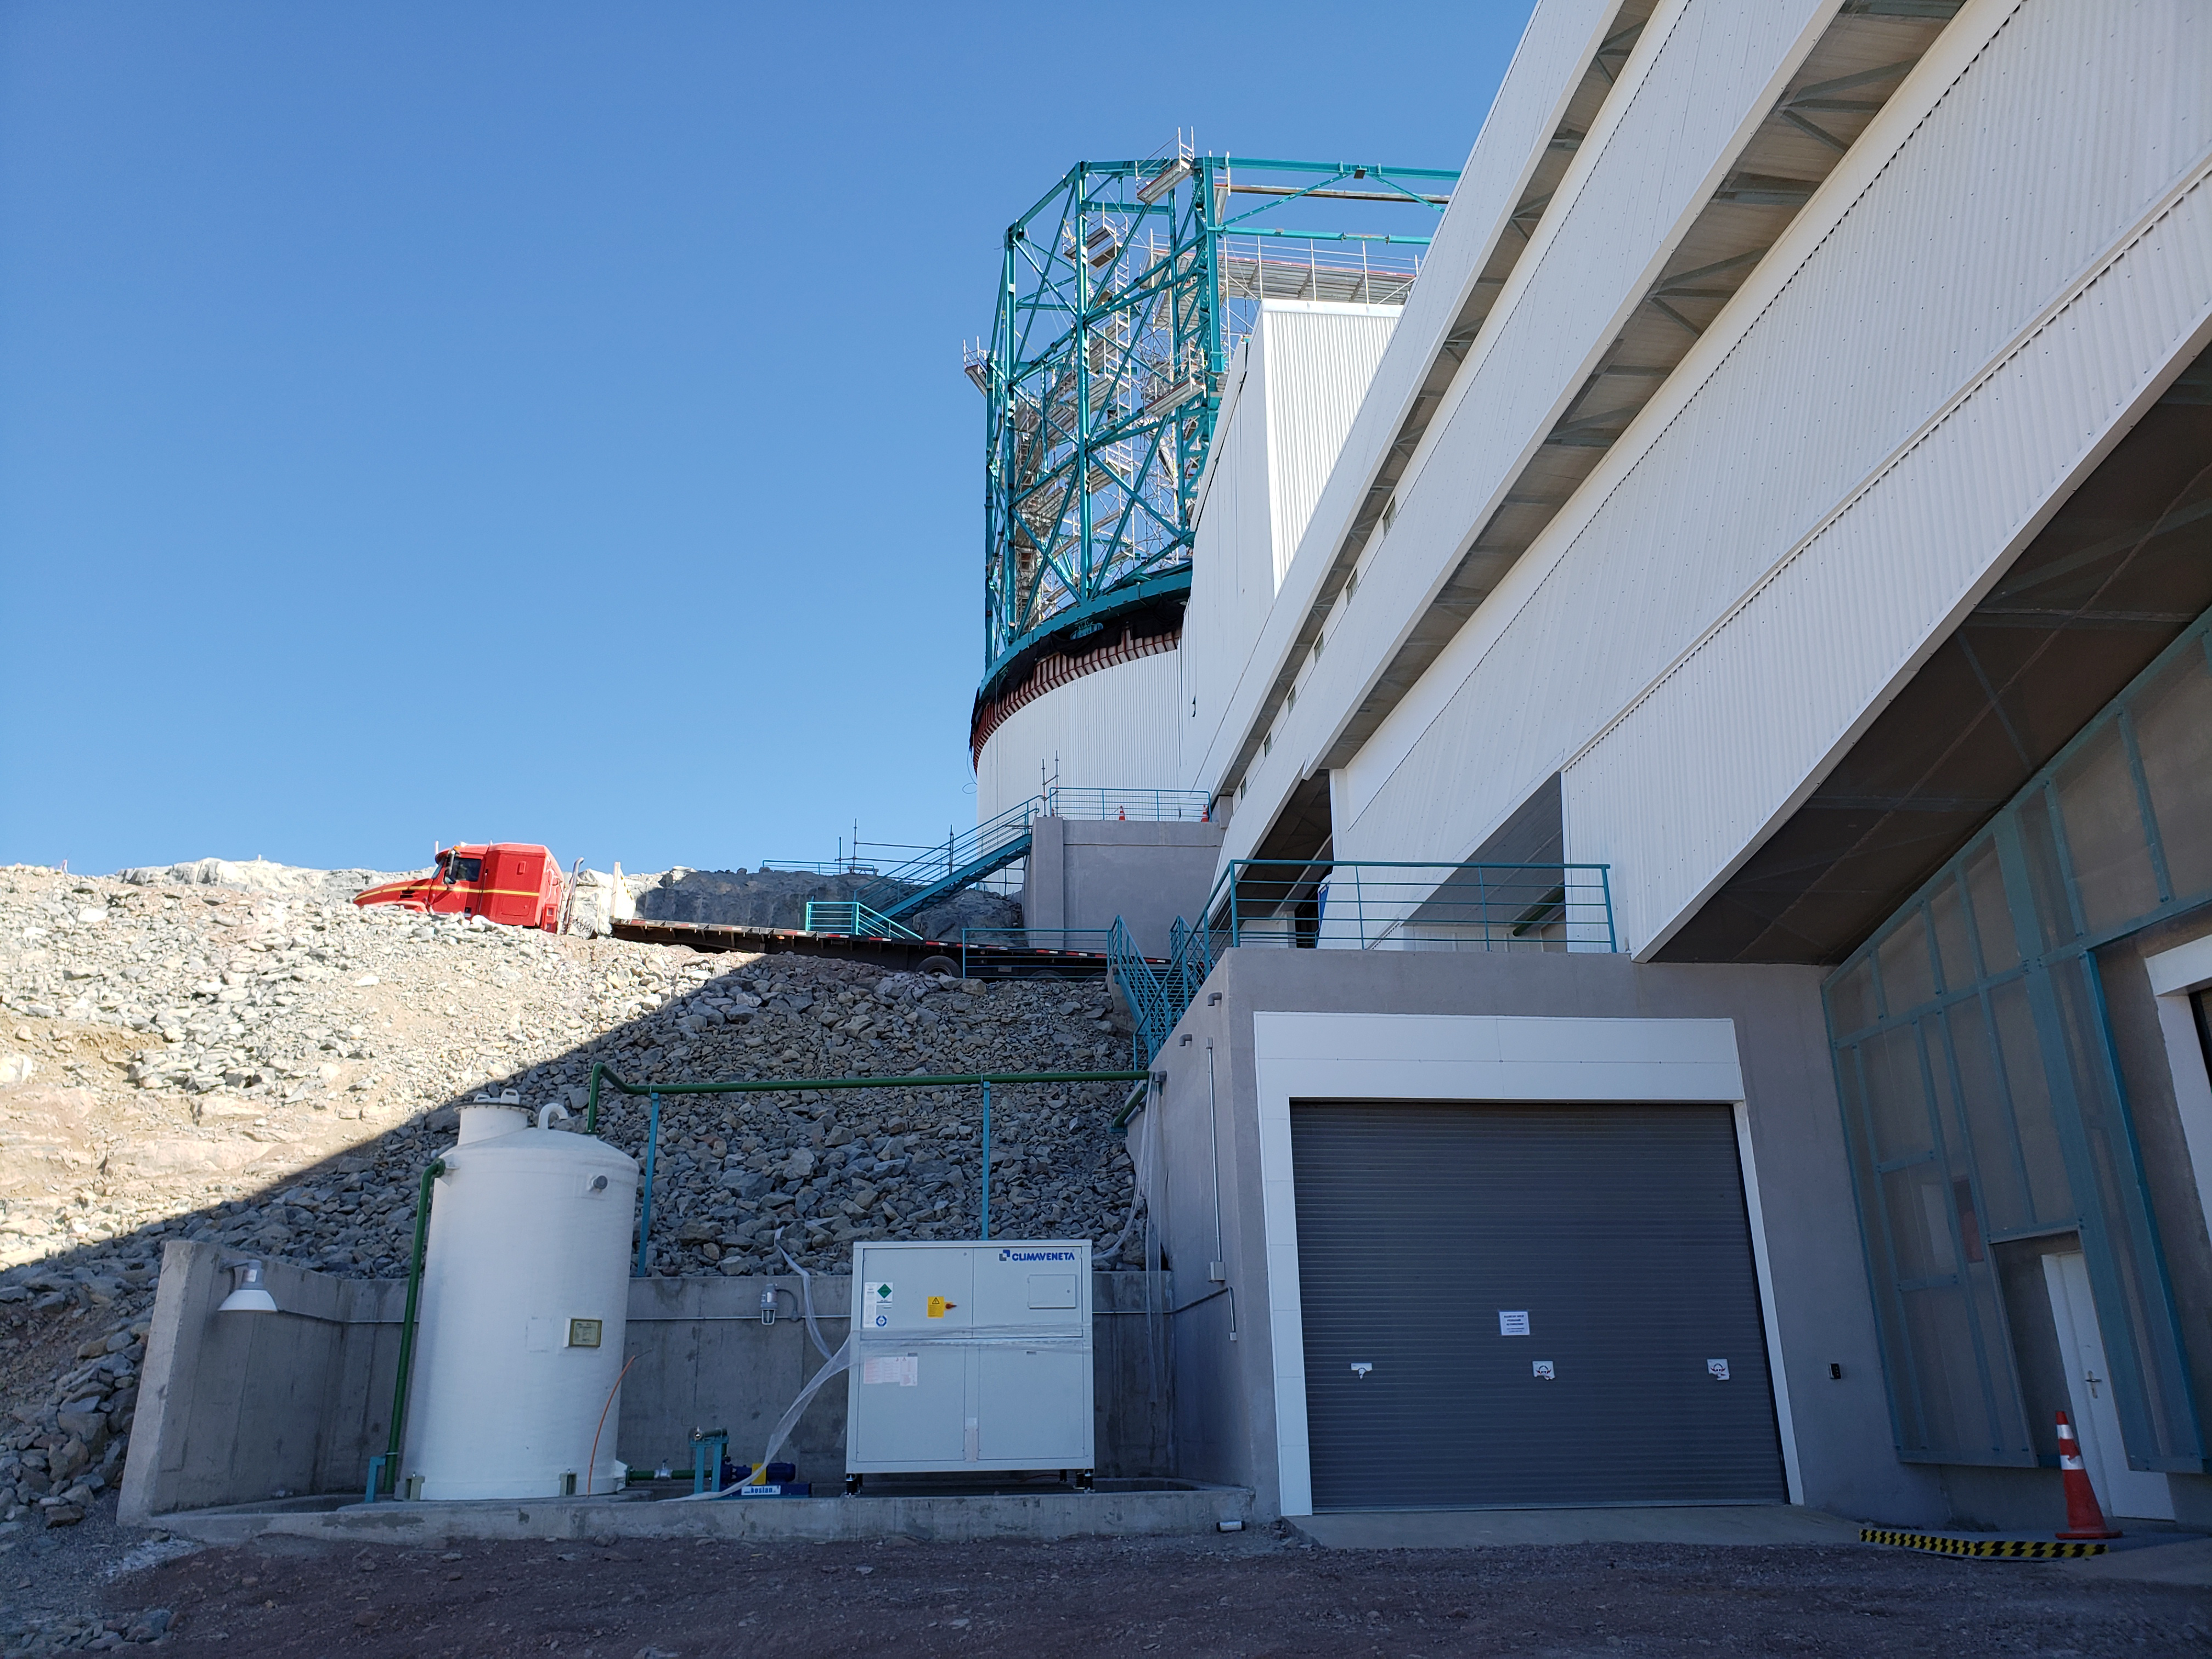

Weekly Construction Photos

Coating Chiller in Place

Credit: Rubin Observatory/NSF/AURA